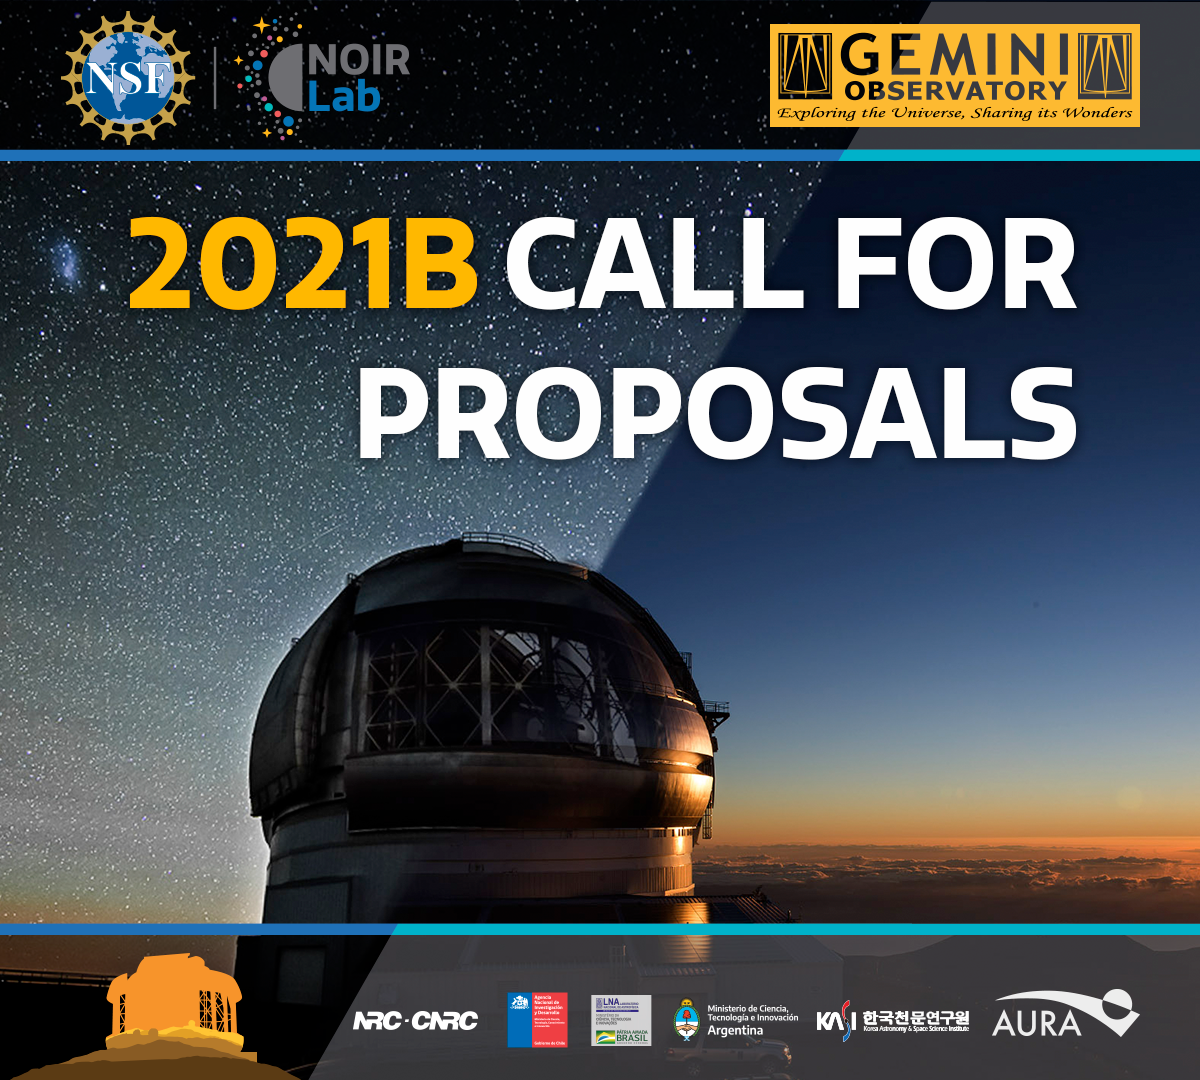

Gemini CFP

Credit: NOIRLab